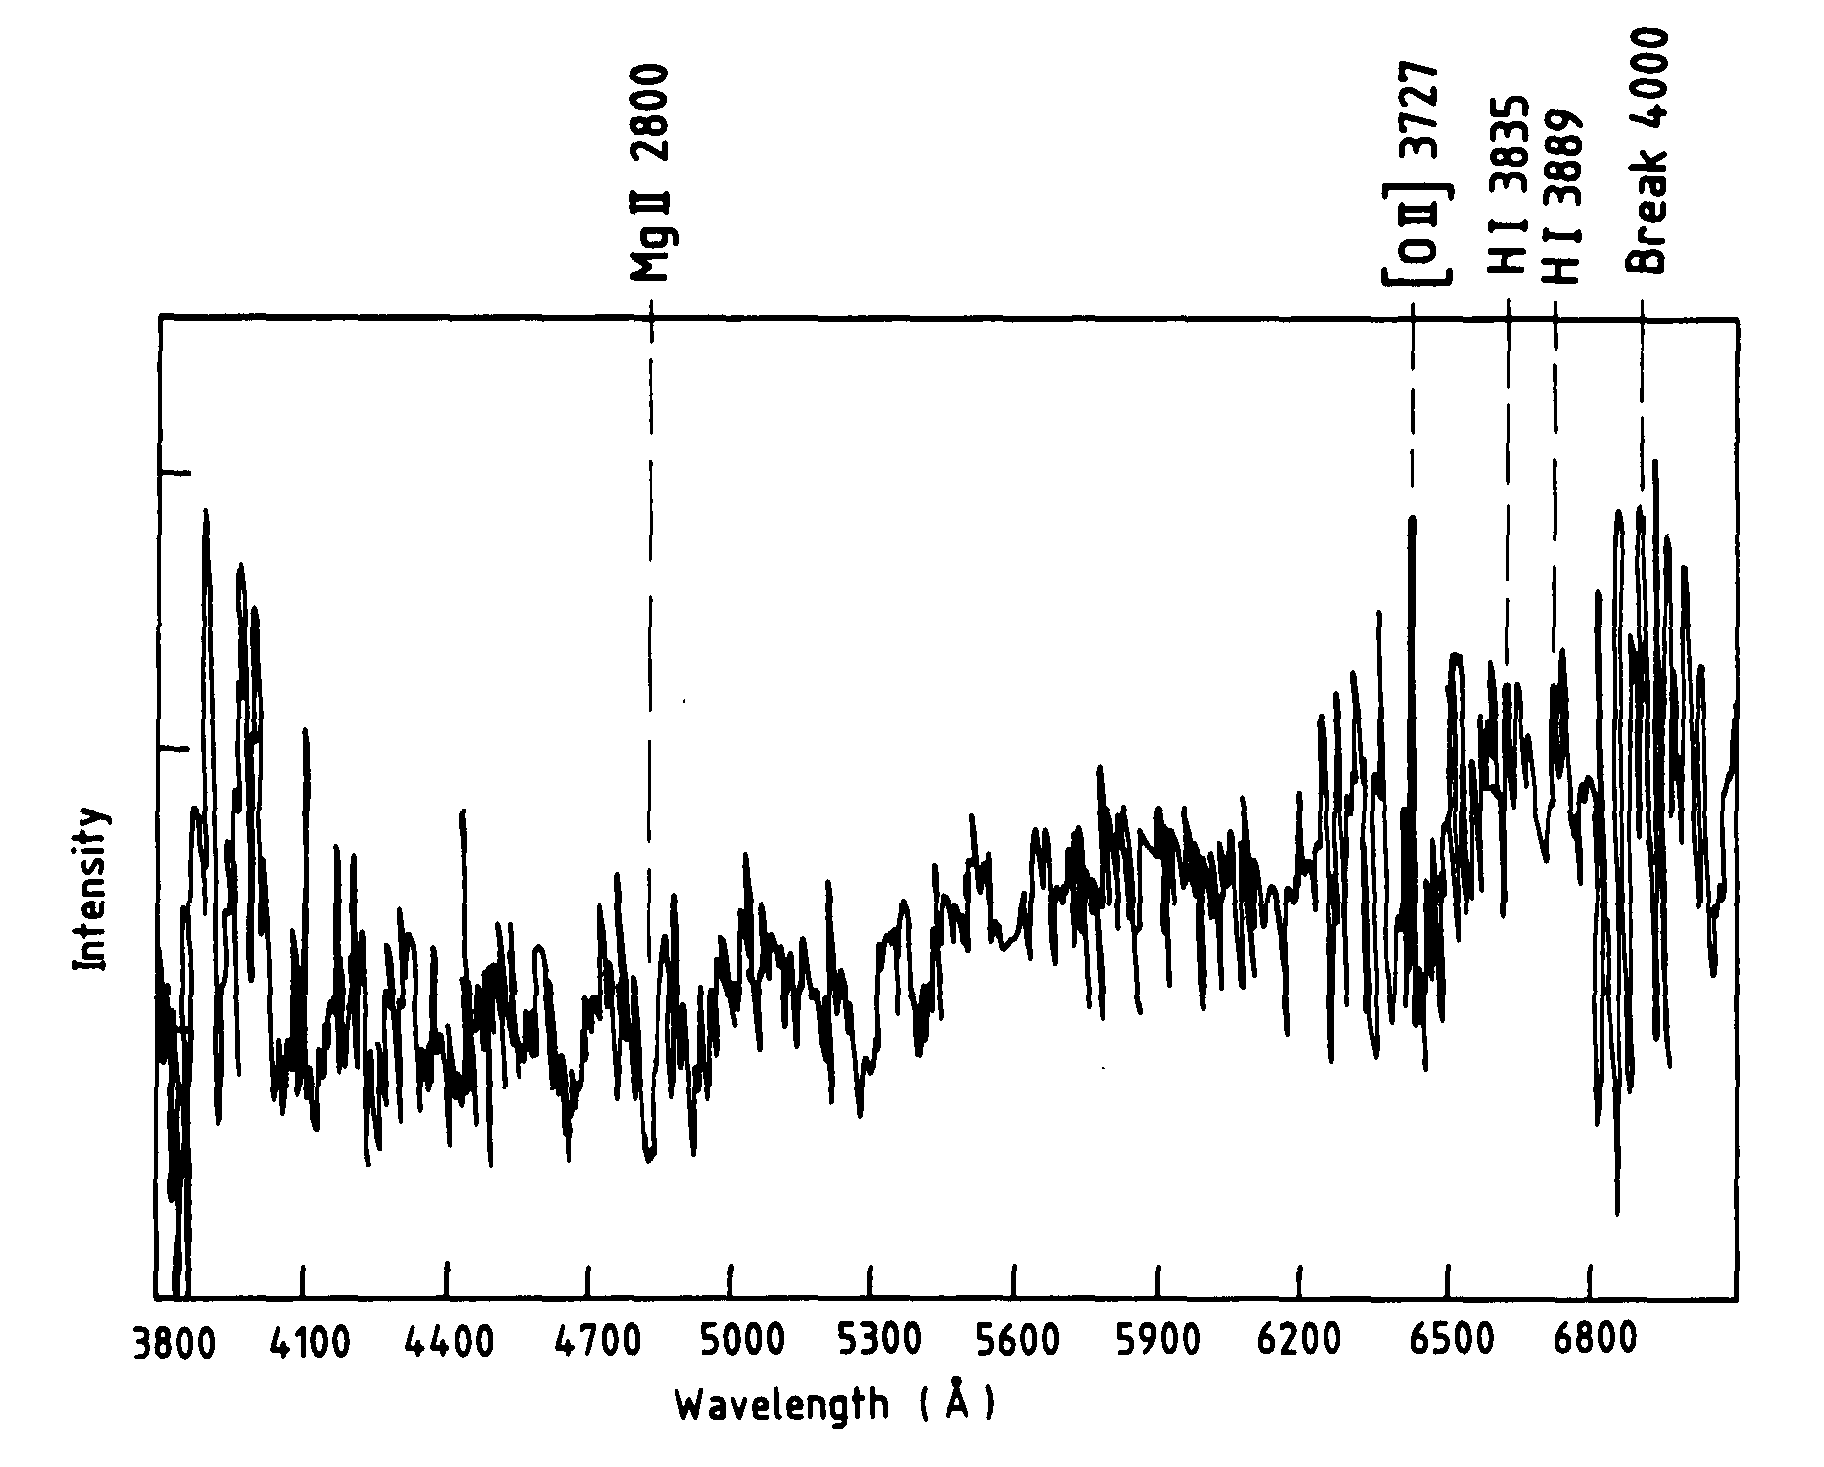

Spectrum of the giant arc in Abell 370

Spectrum of the Giant Arc in Abell 370

Credit: ESO